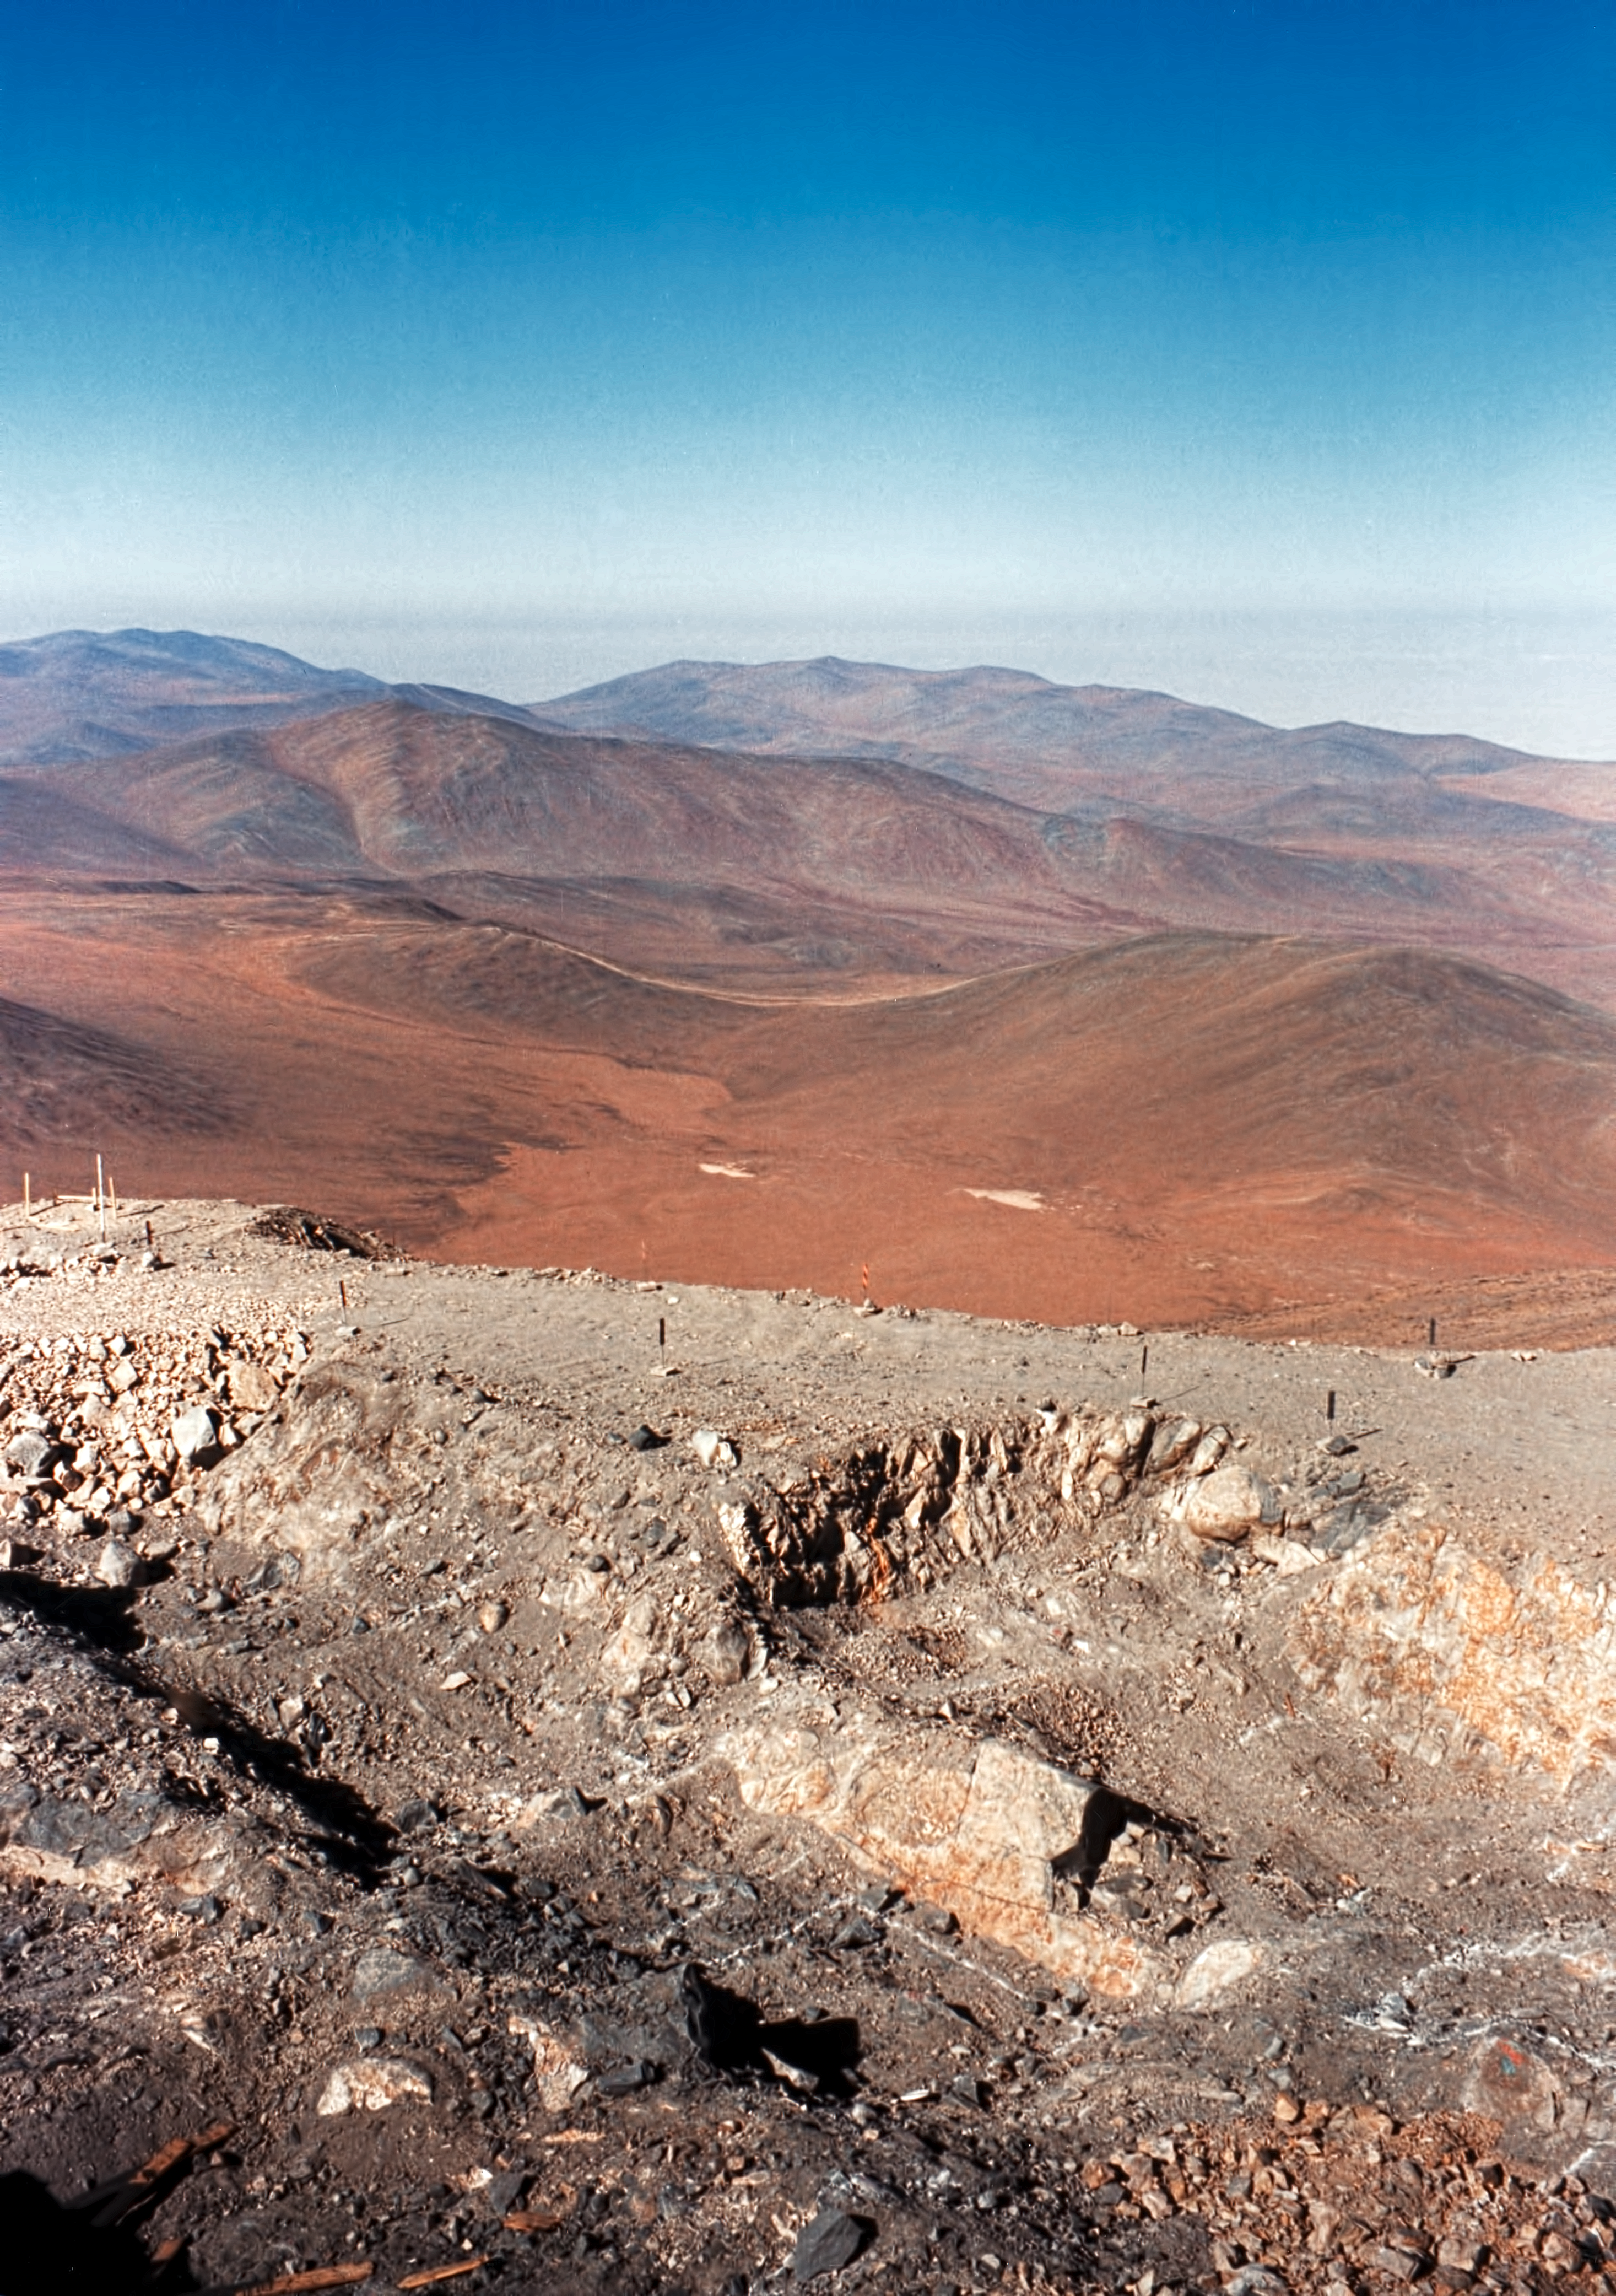

Excavations at Paranal

Much work had to be done before building the VLT foundations.

Credit: ESO